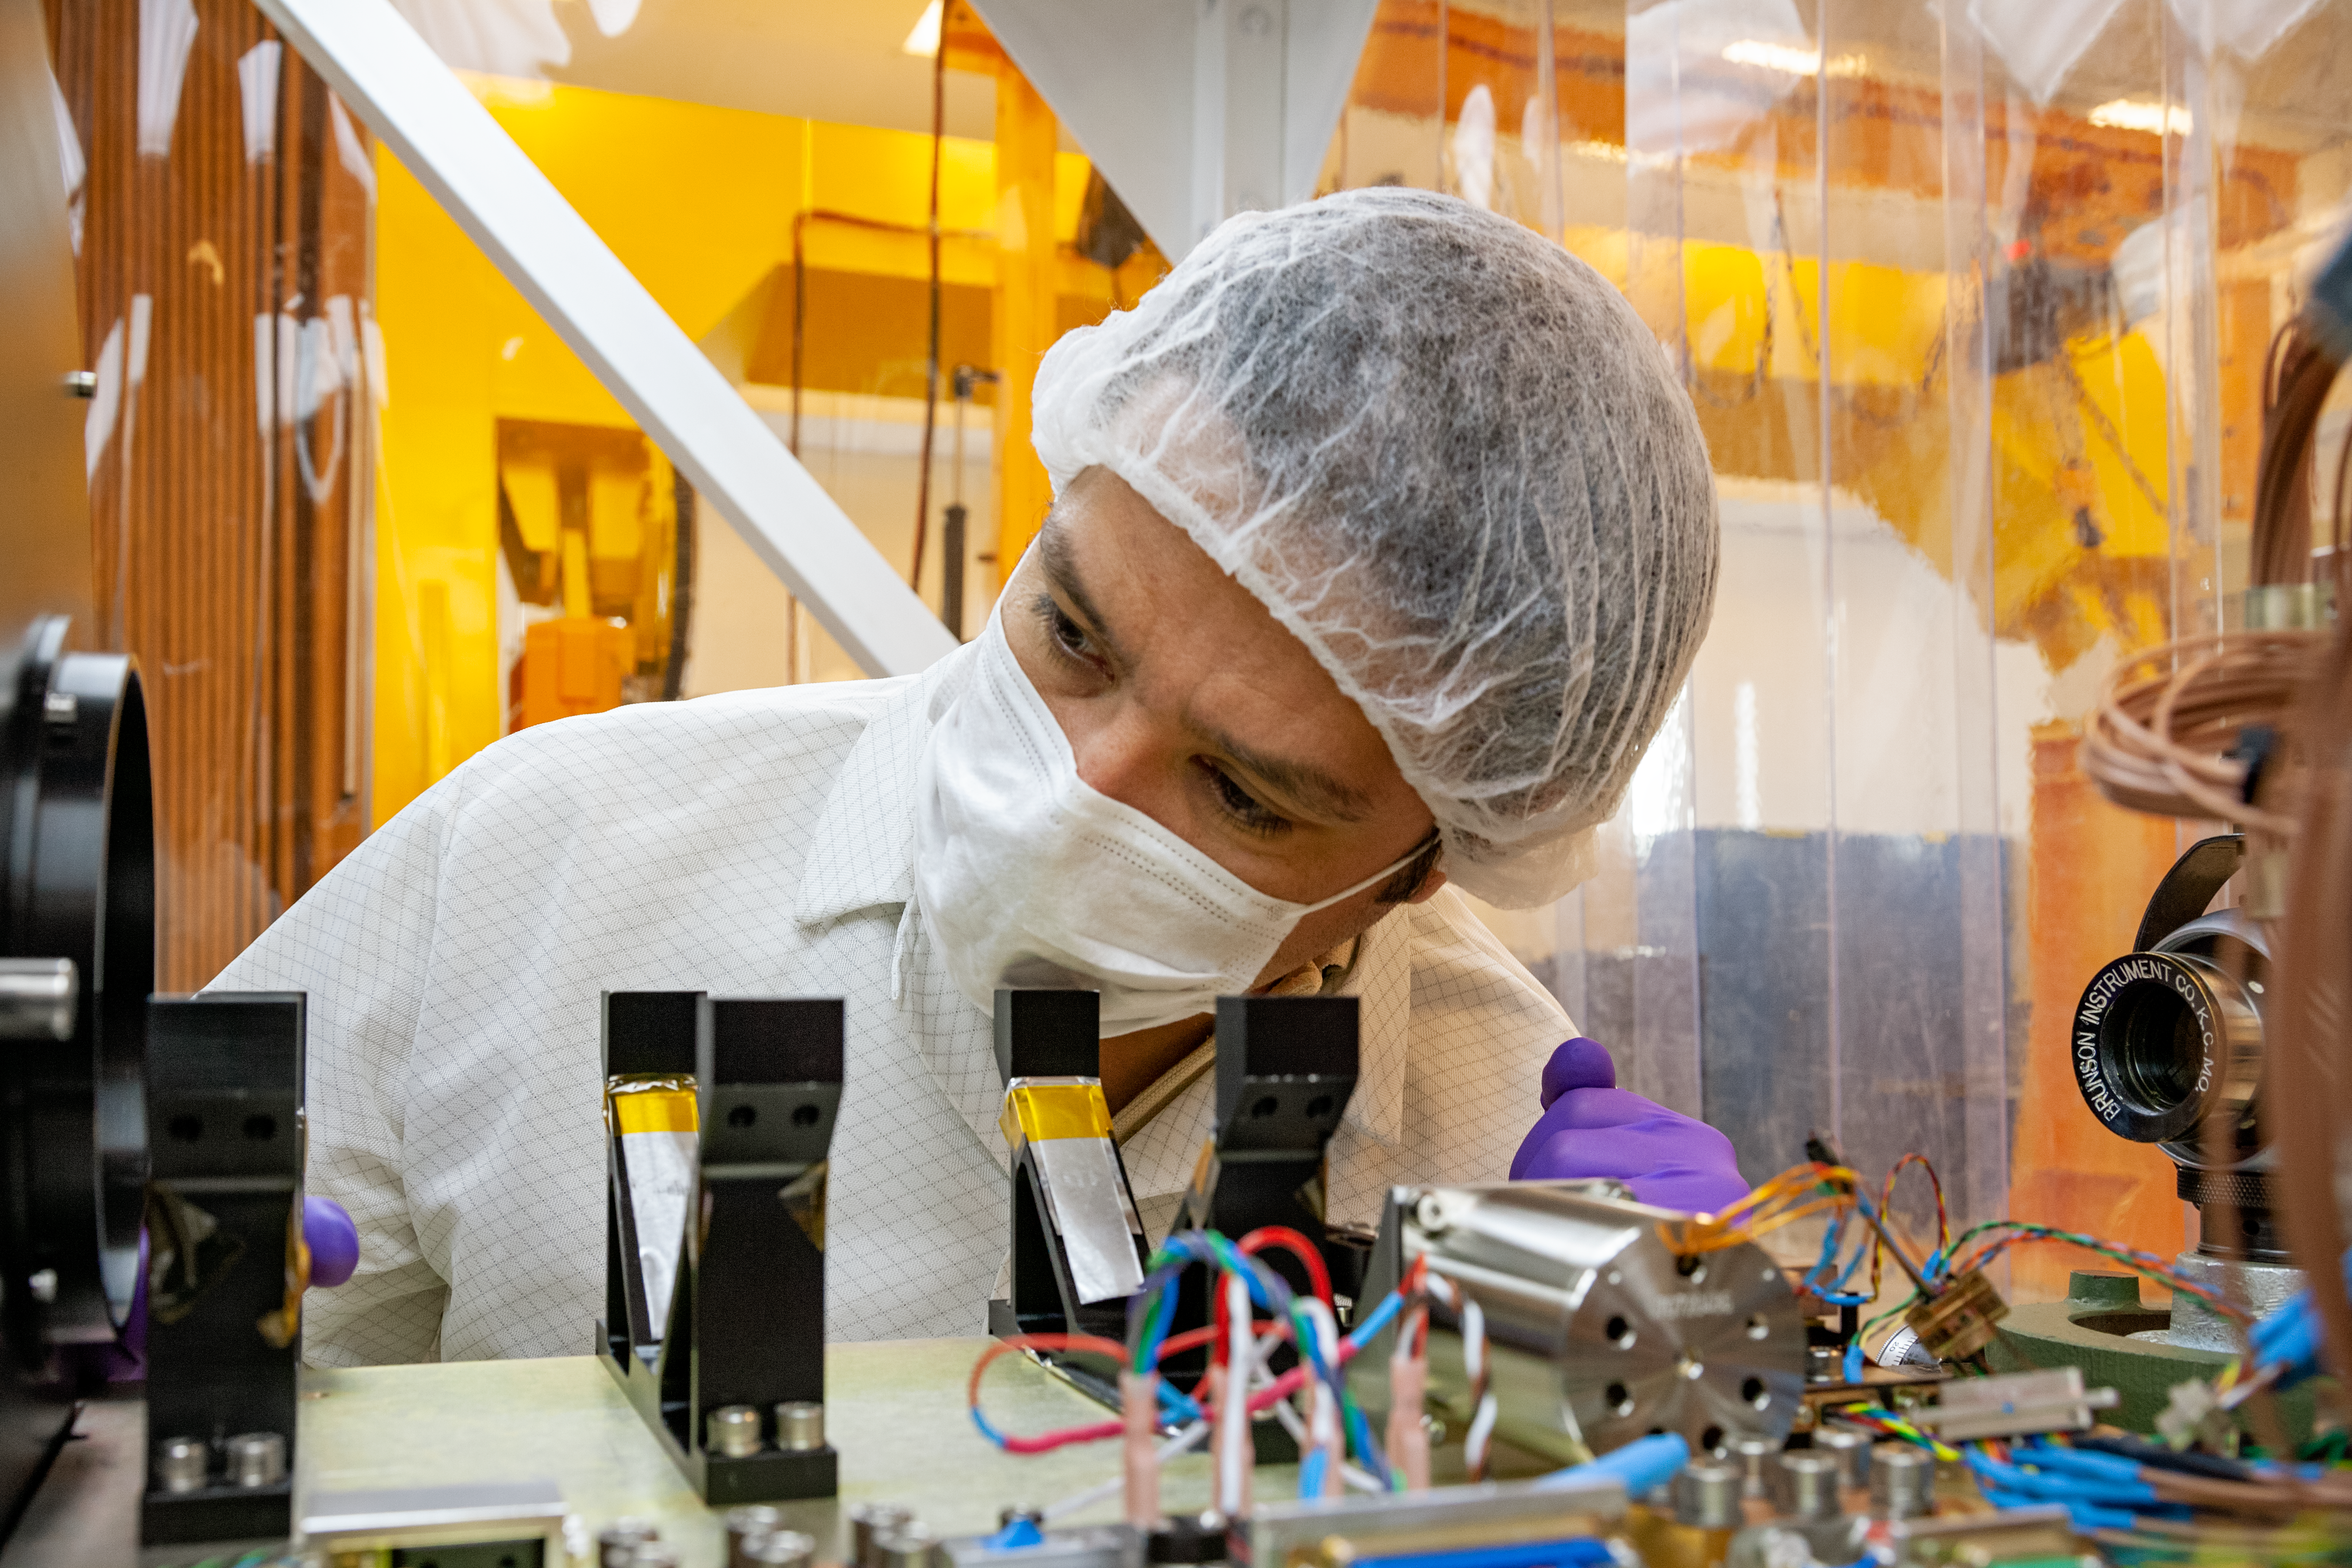

FLAMINGOS-2 Maintenance

Optics Engineer Tomislav Vucina is checking the optics of the near-infrared imaging spectrograph FLAMINGOS-2 at the lab of the Gemini South telescope.

Credit: International Gemini Observatory/NOIRLab/NSF/AURA/Manuel Paredes